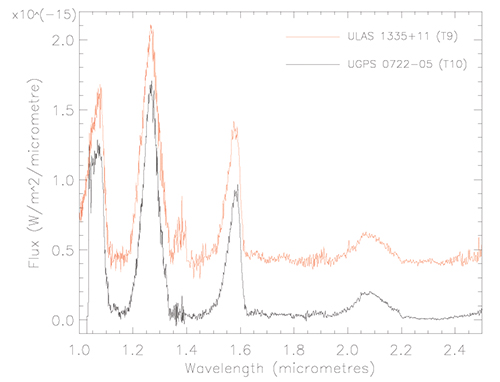

Gemini North NIRI spectra of UGPS J0722-05

Gemini North NIRI spectra of UGPS J0722-05. Broad dips in the signal are caused by water and methane absorption at 1.1, 1.4, 1.8, and 2.2 microns.

Credit: International Gemini Observatory/NOIRLab/NSF/AURA